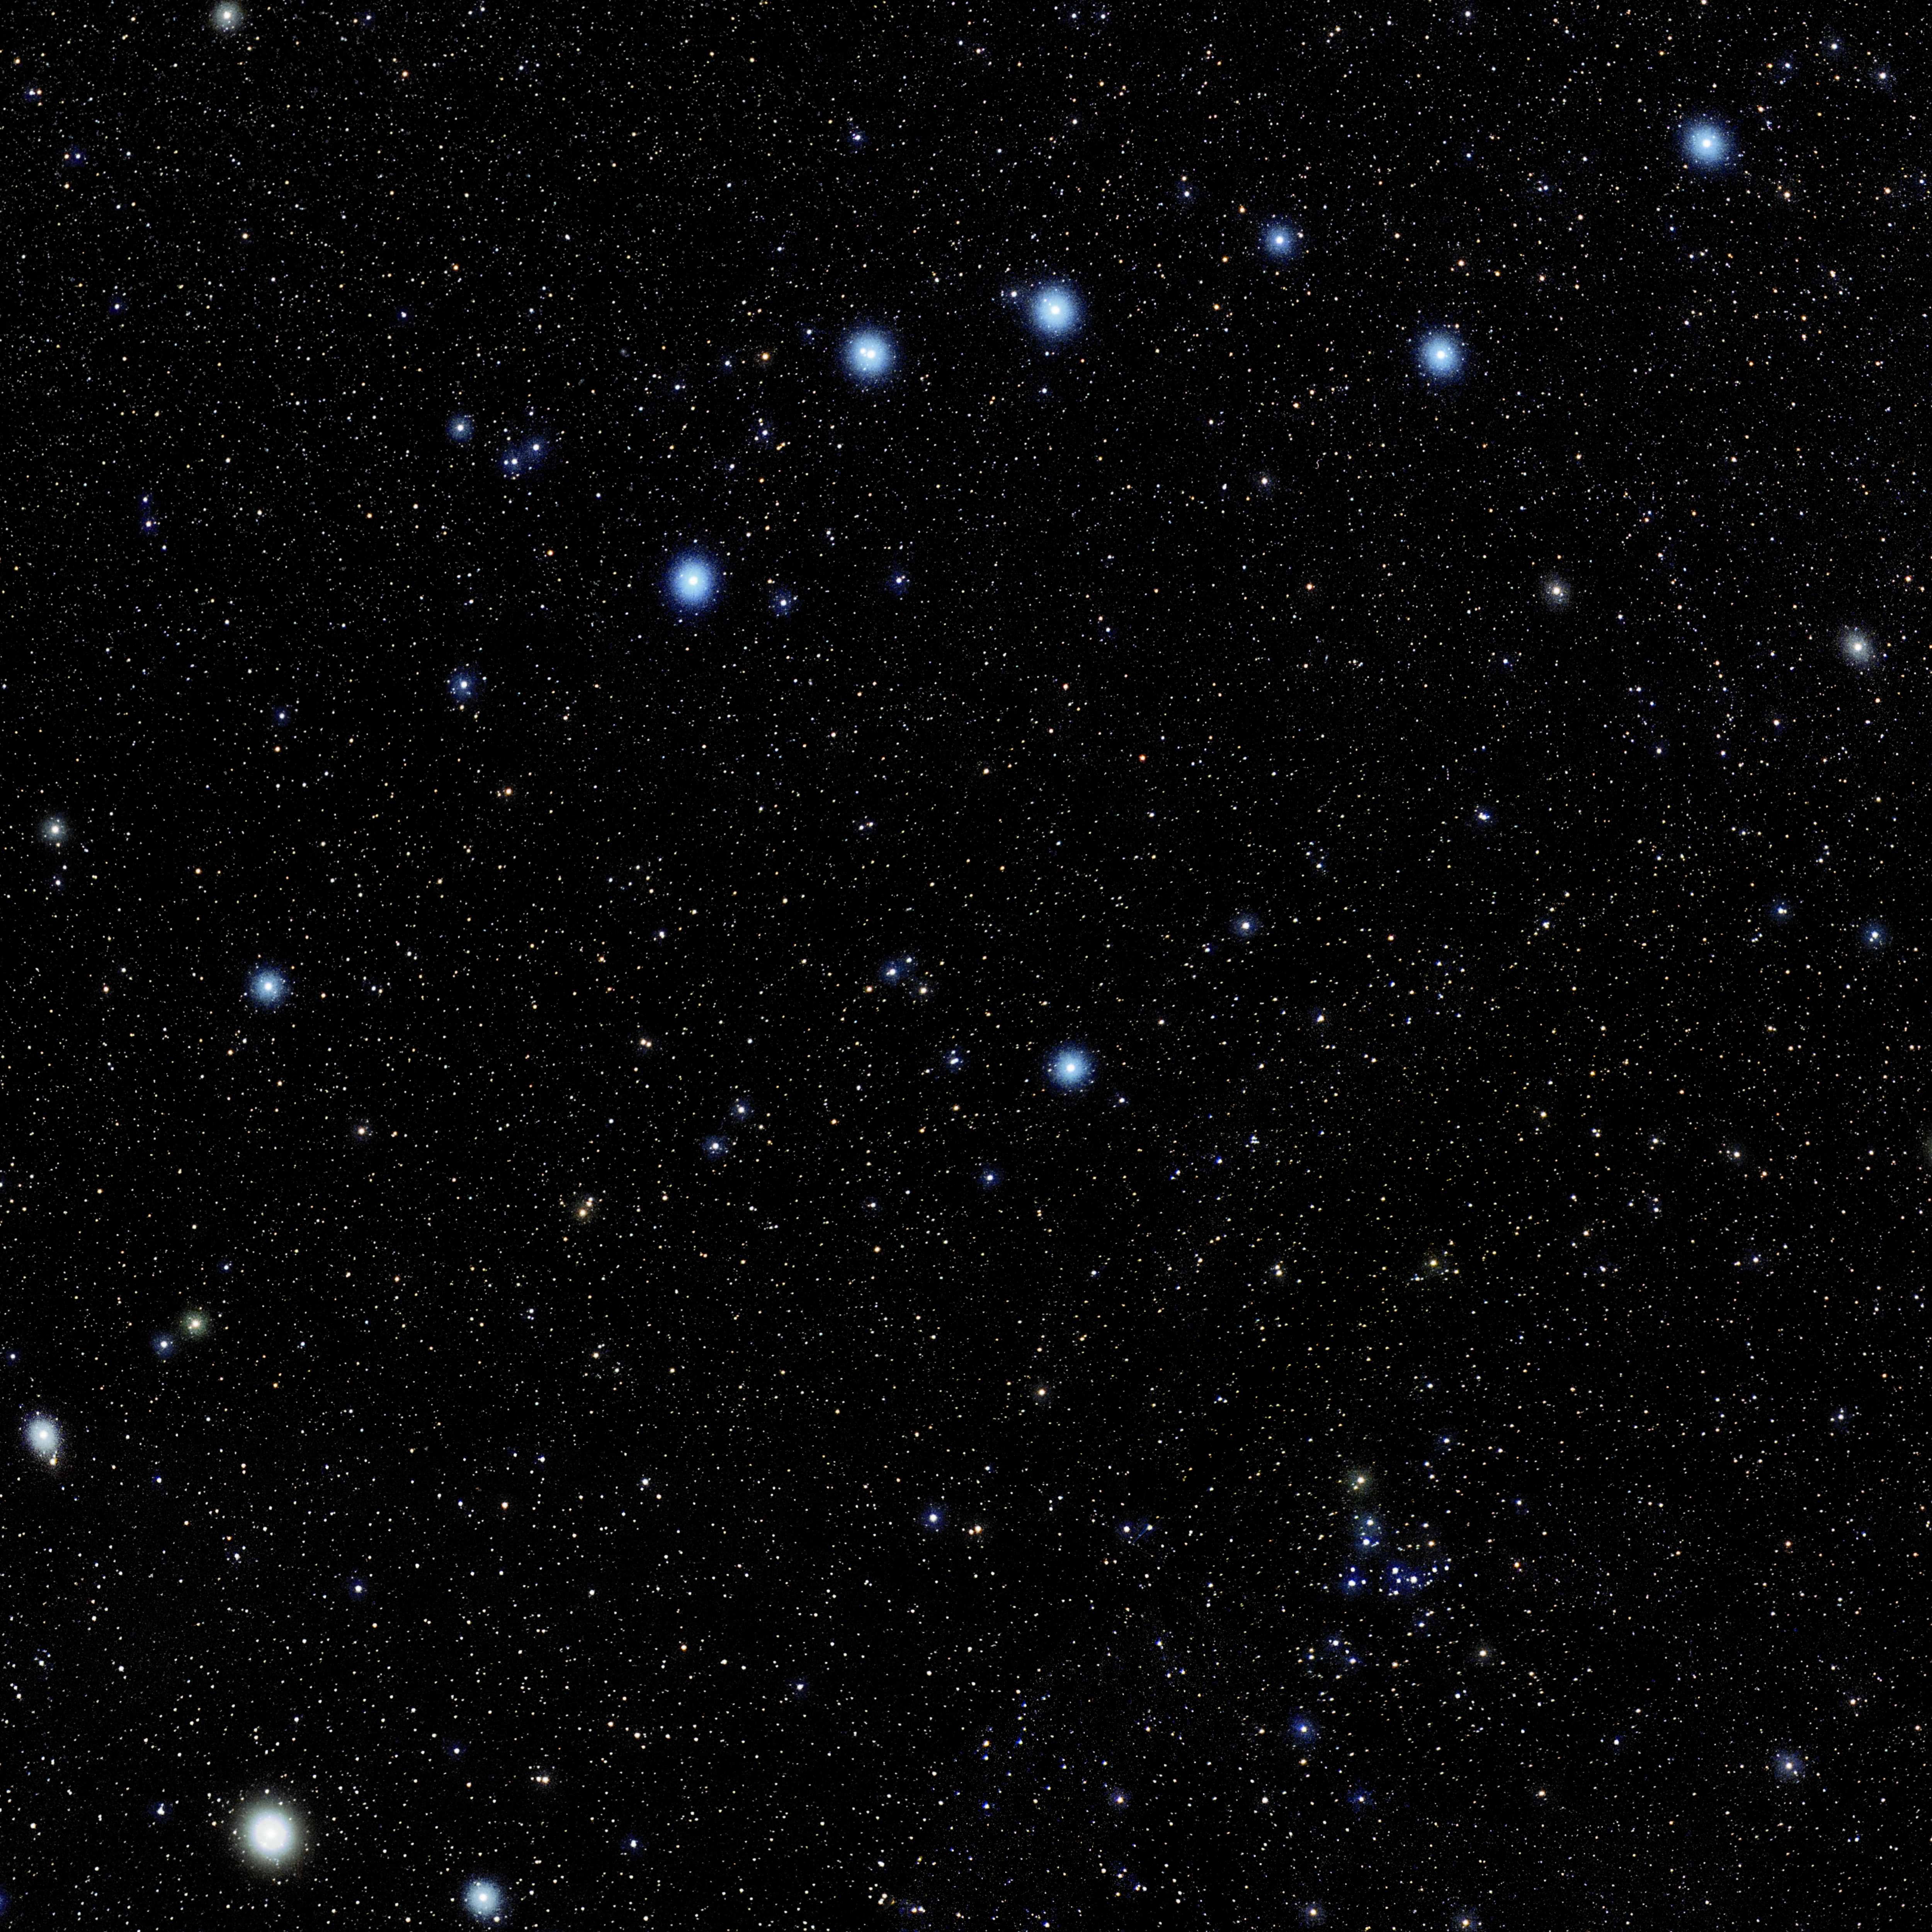

Canes Venatici

Photo of the constellation Canes Venatici produced by NOIRLab in collaboration with Eckhard Slawik, a German astrophotographer. Here is the annotated version.

Credit: E. Slawik/NOIRLab/NSF/AURA/M. Zamani